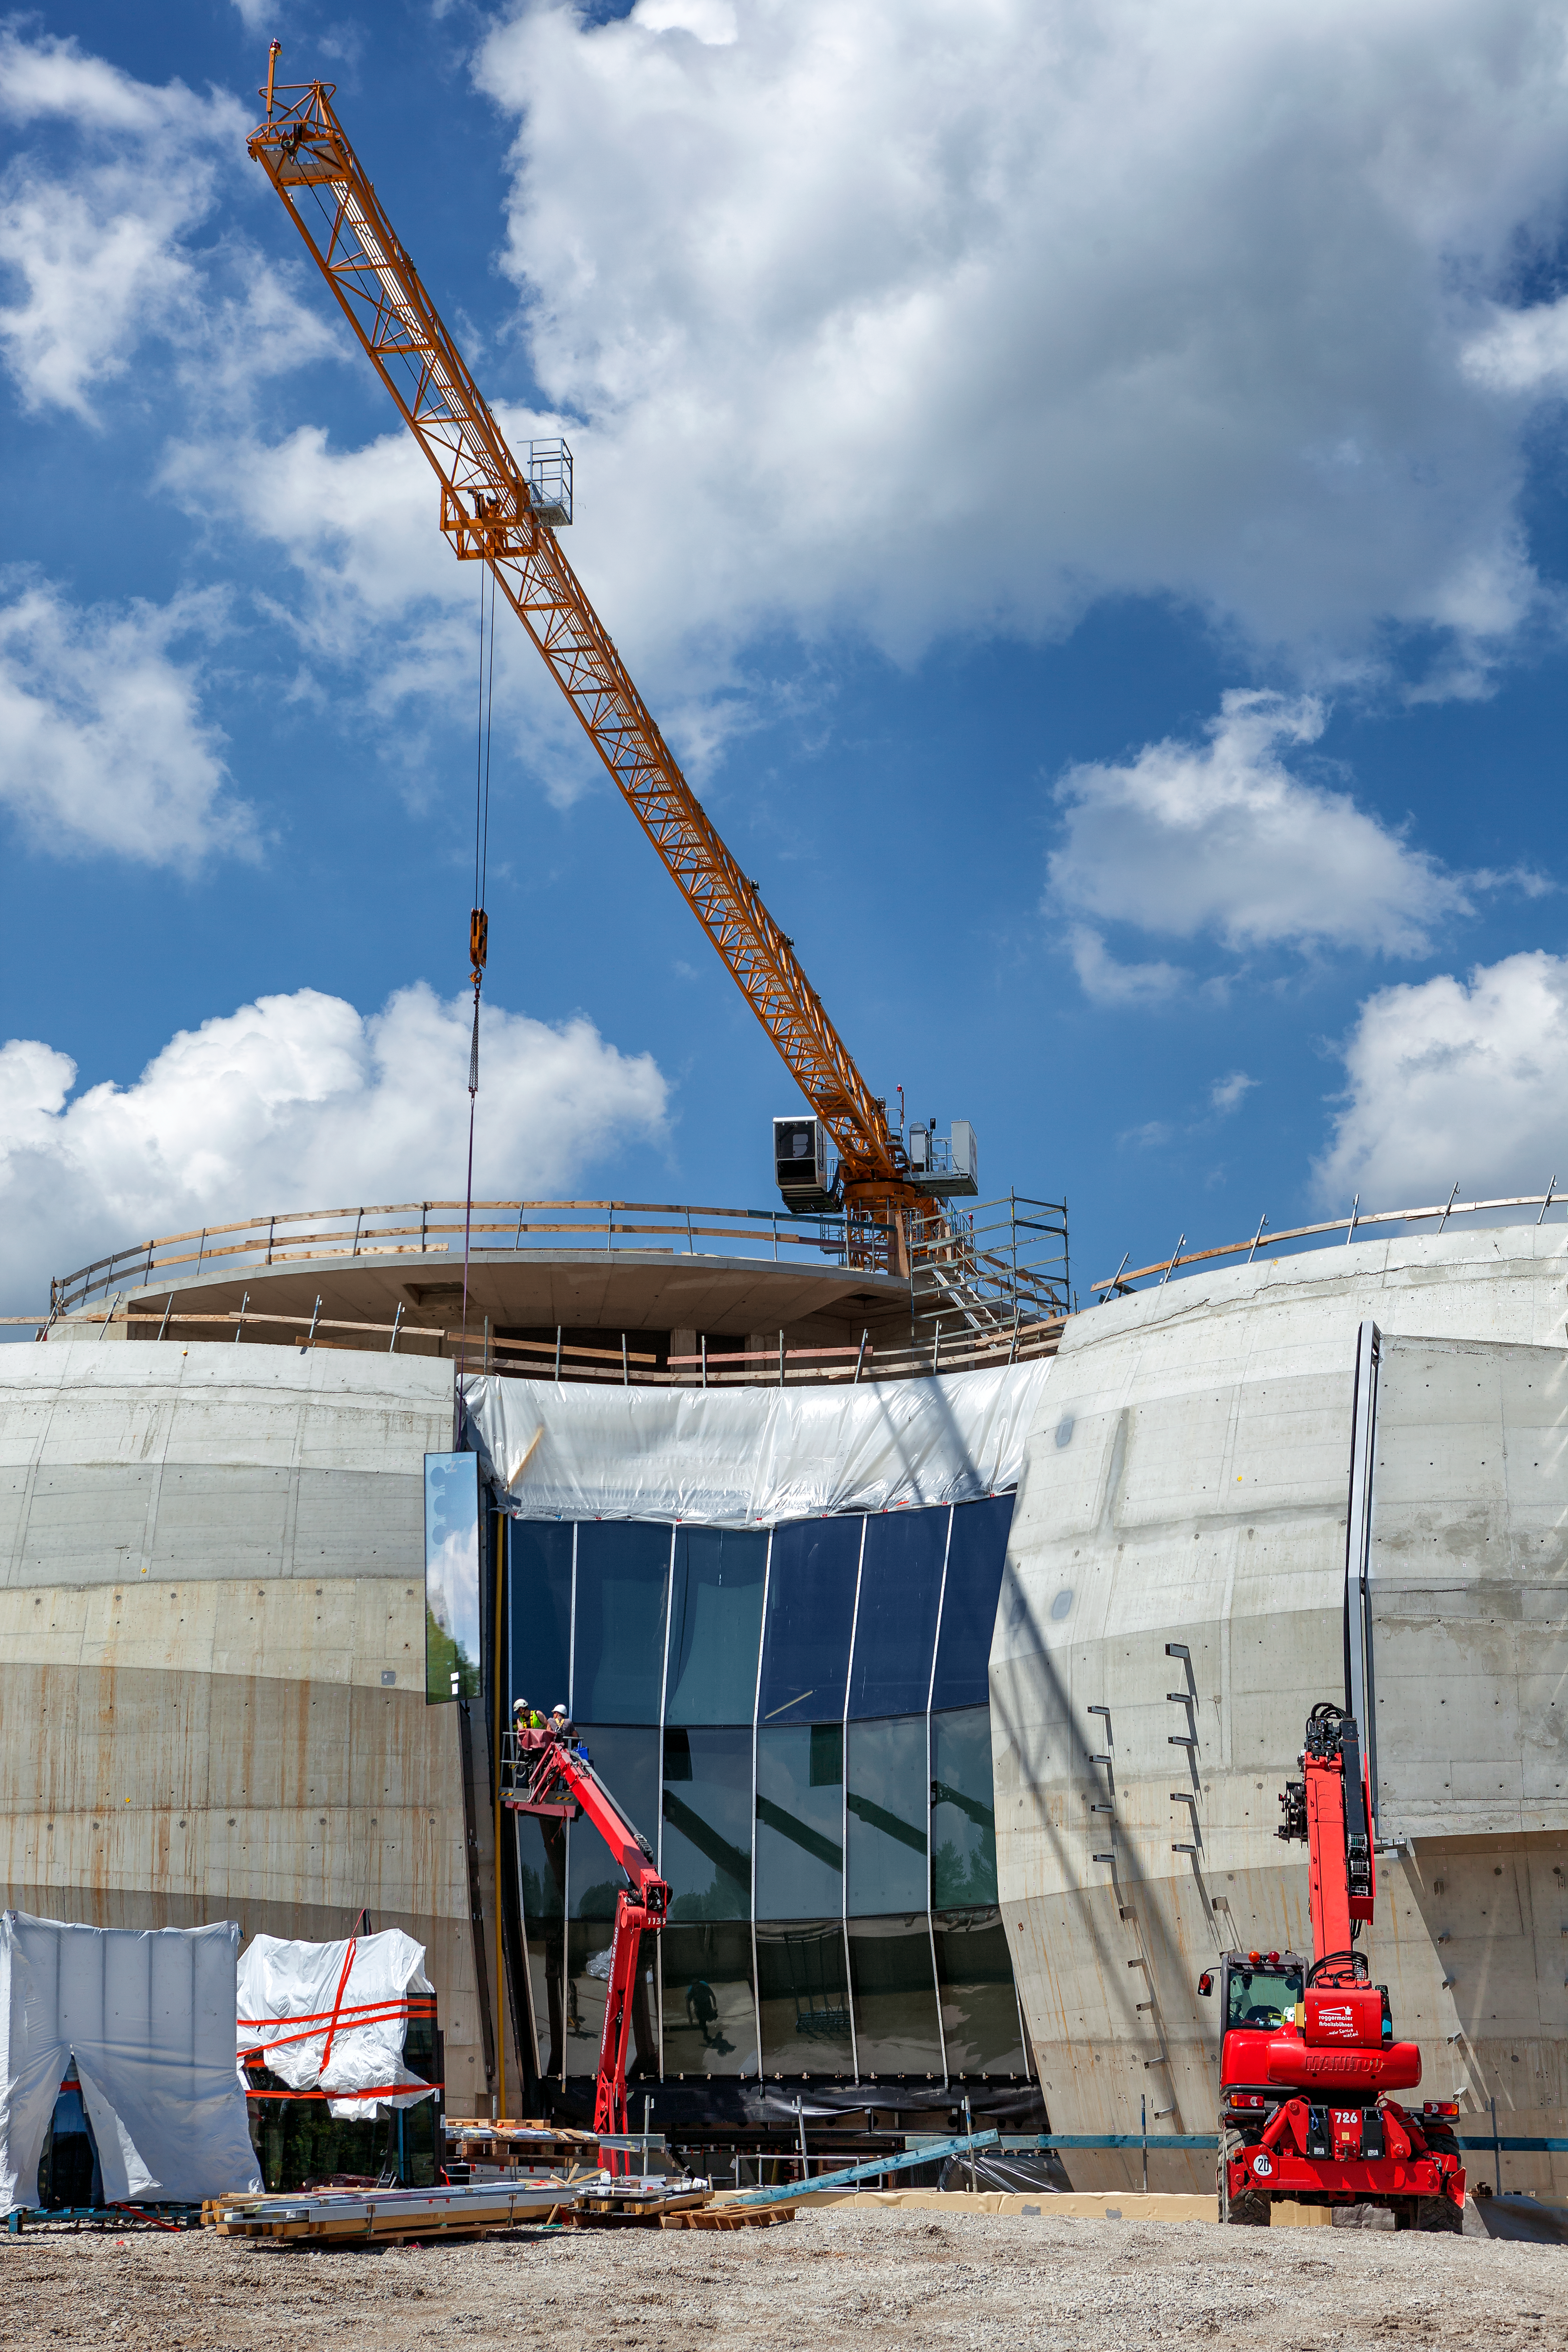

ESO Supernova getting glasses

Building work continues on the ESO Supernova Planetarium & Visitor Centre throughout summer 2016. The basic structure is now complete, with the outer shell still being added.

Credit: ESO